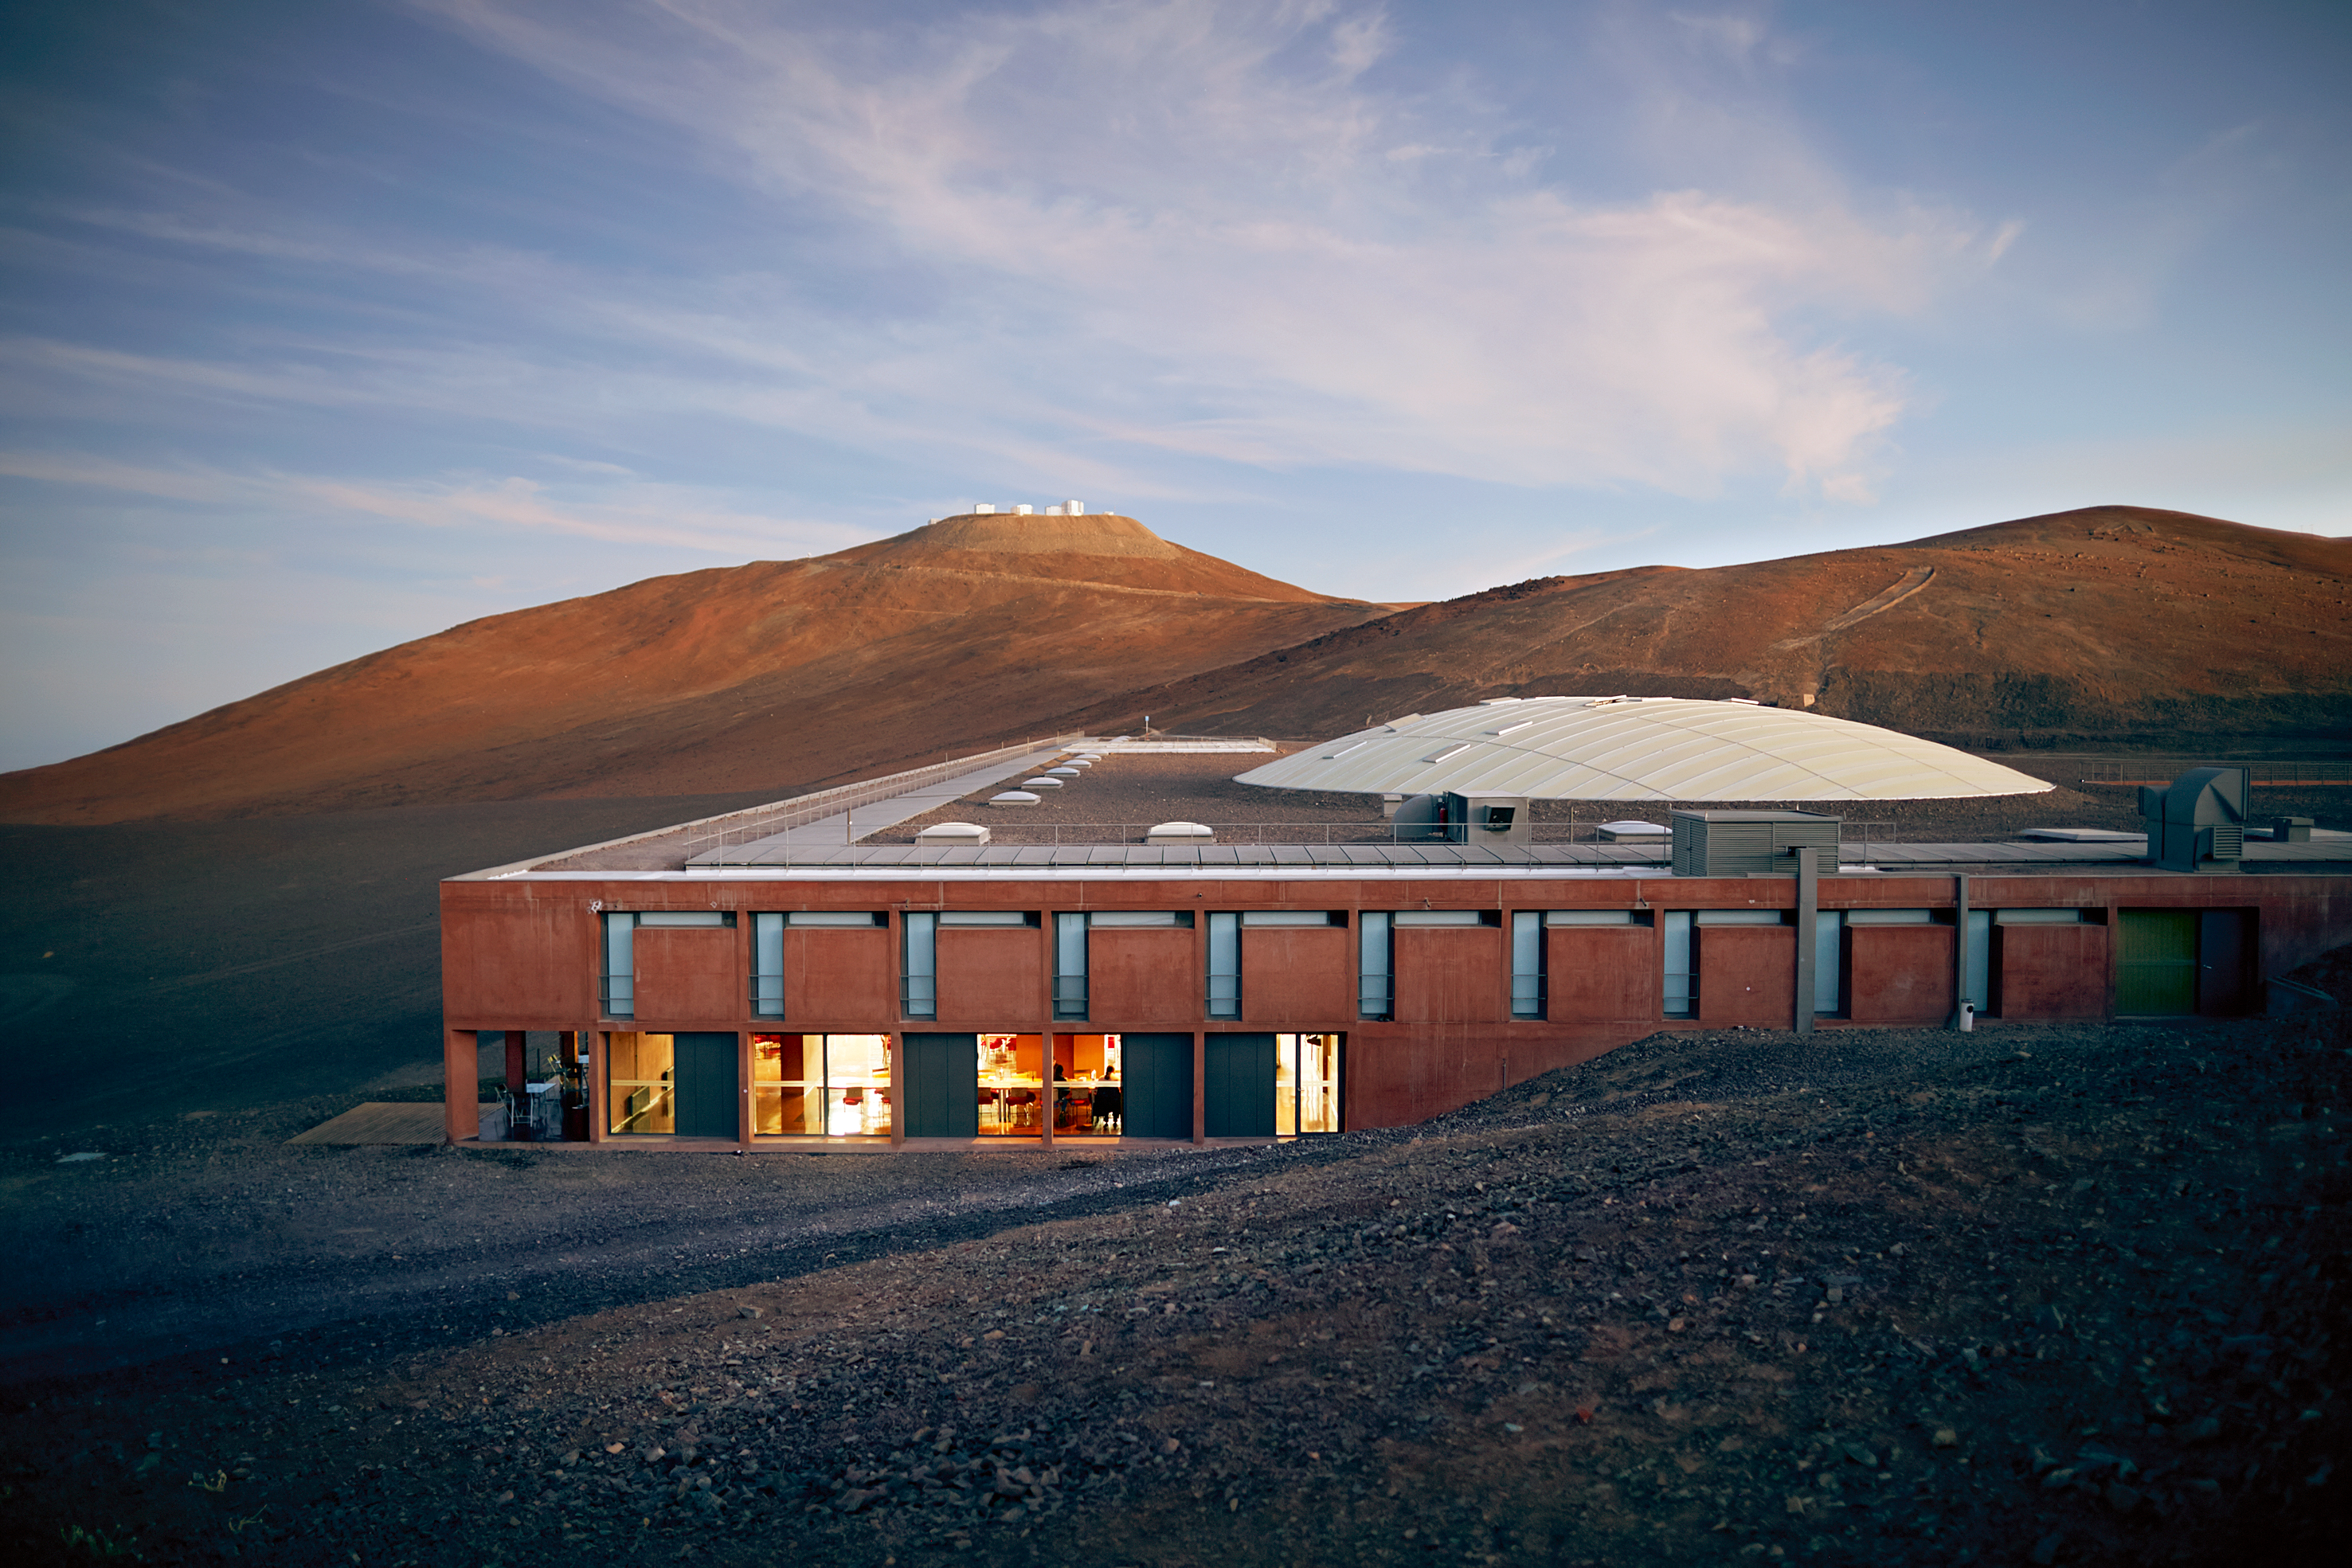

An astronomer's residence

A view of the Residencia — astronomers' home away from home at ESO's site at Paranal. In the background you can make out the platform of the Very Large Telescope (VLT).

The Residencia is an award-winning building, and served as a backdrop for part of the James Bond movie Quantum of Solace.

Credit: ESO/S. Fandango